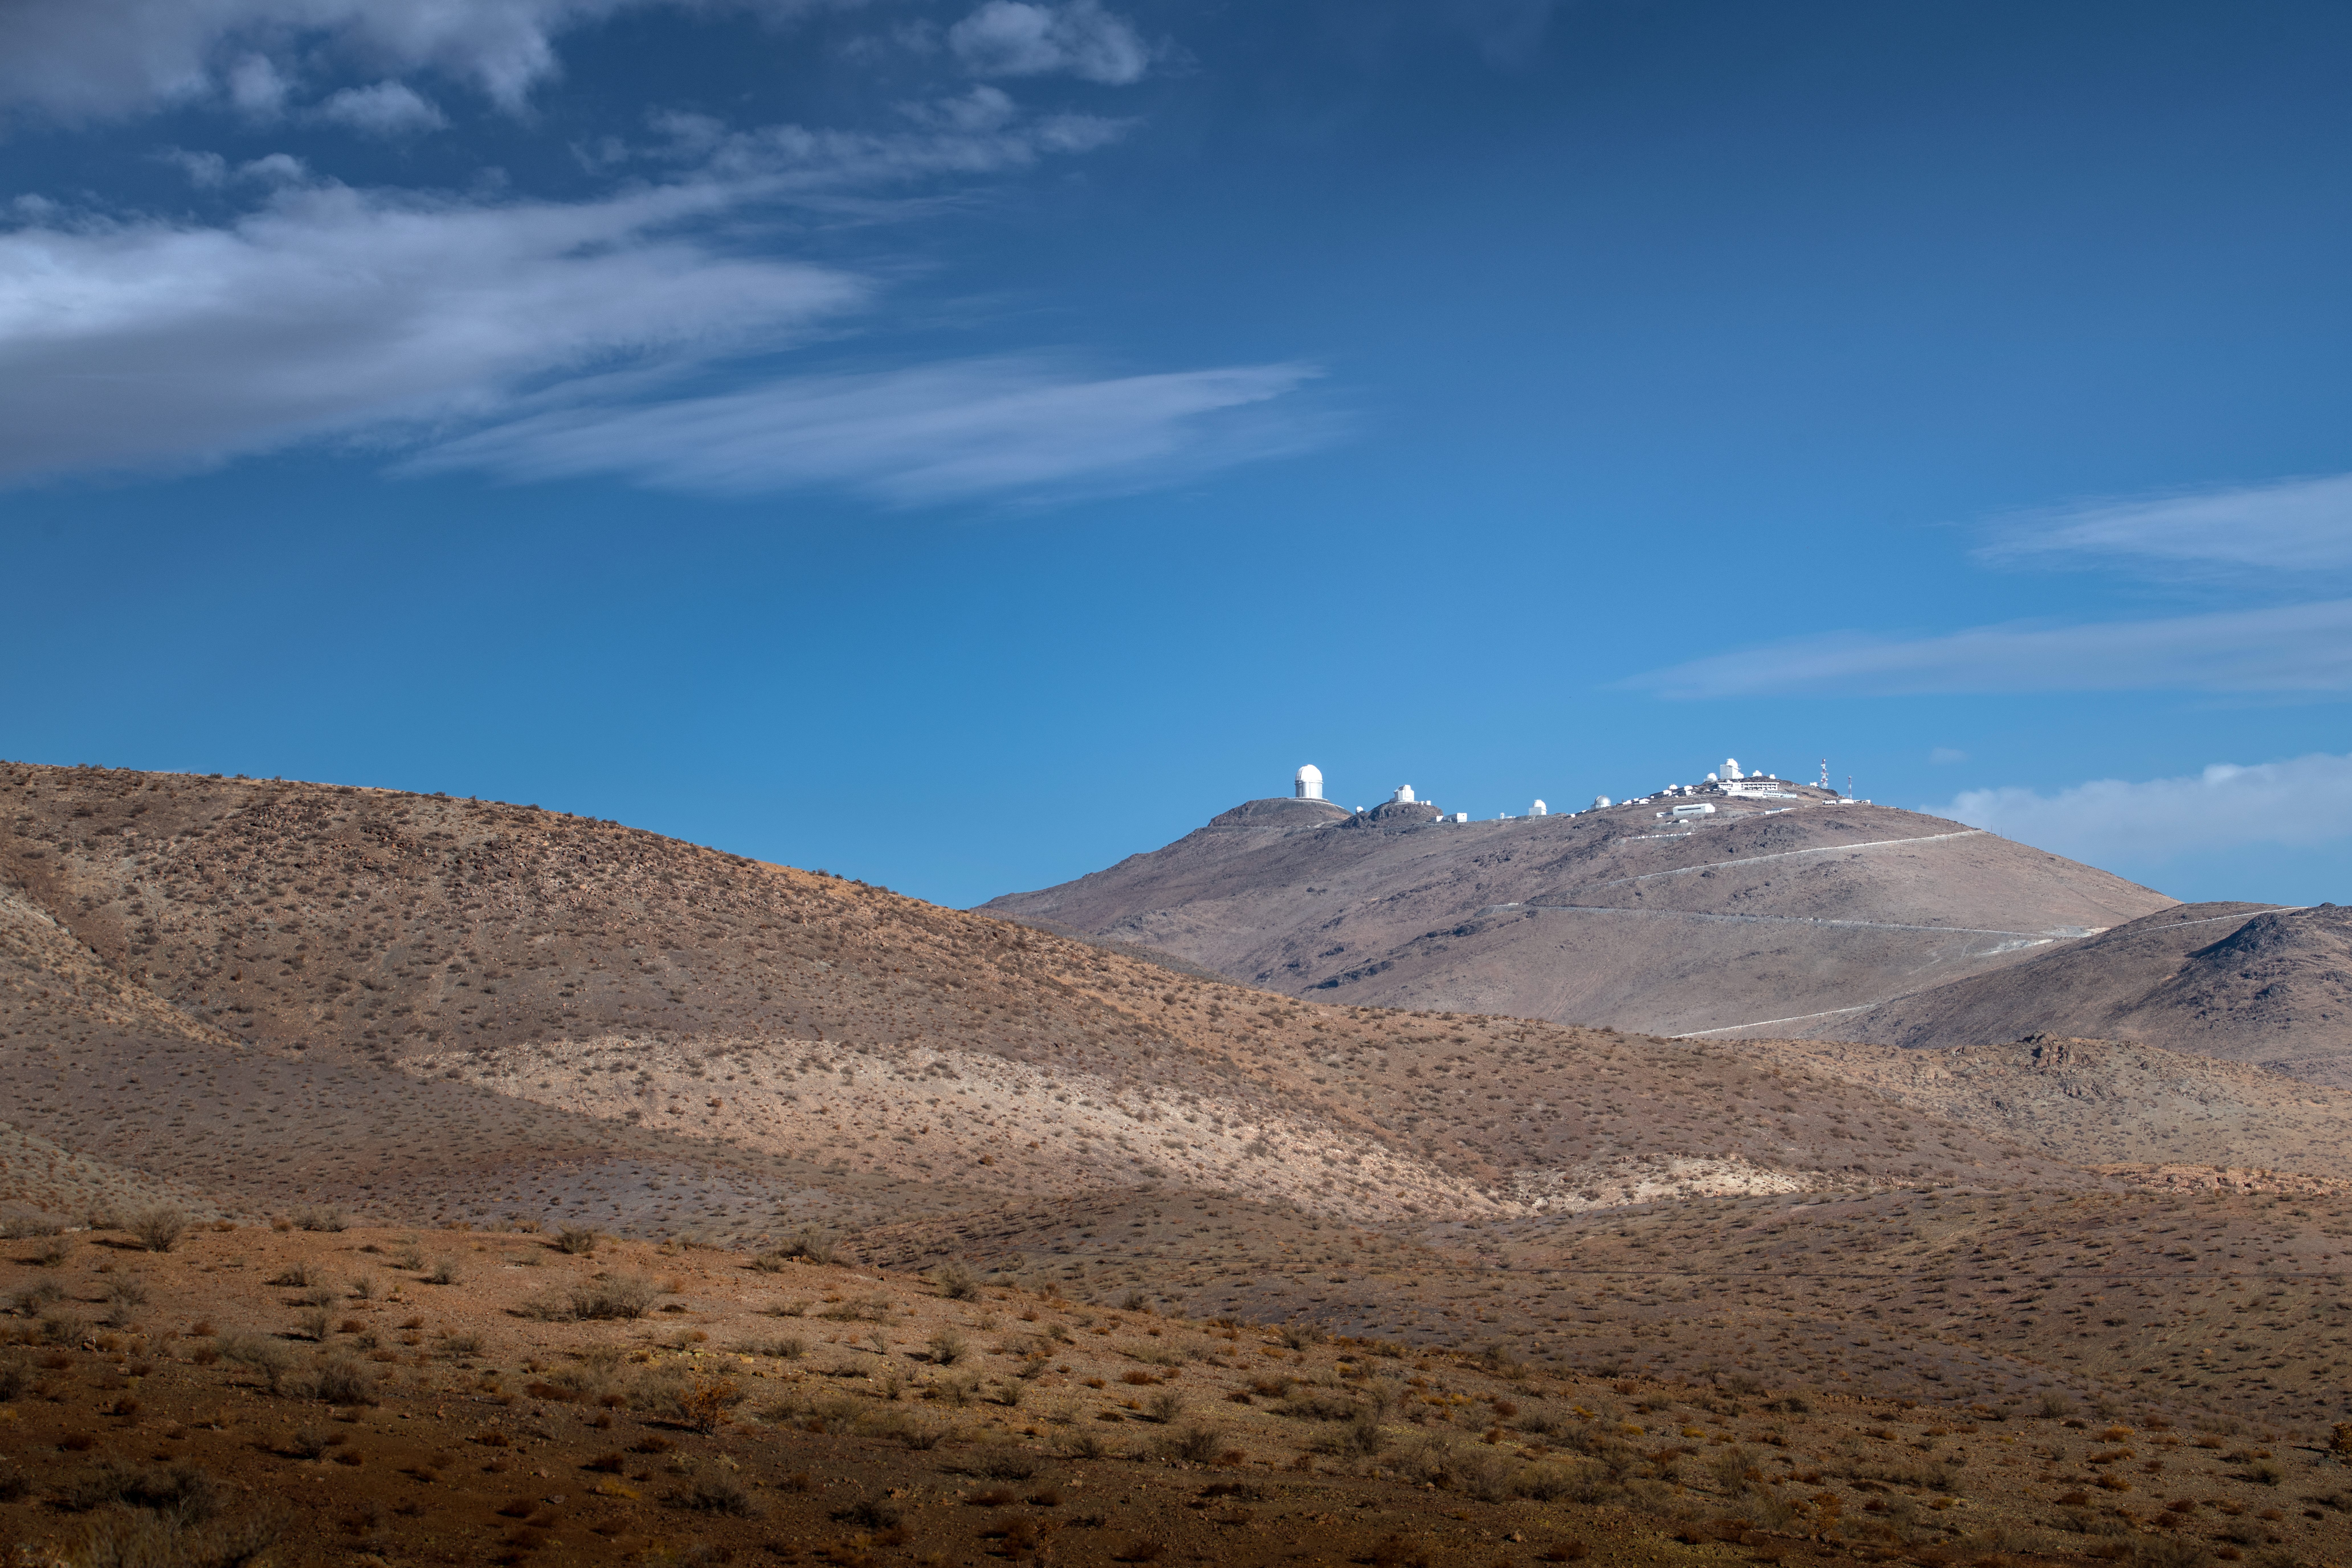

La Silla from a distance

On the outskirts of the Atacama Desert, ESO's La Silla Observatory is located 600 km north of Santiago de Chile and at an altitute of 2400 metres. Despite being ESO's oldest site, this observatory remains at the forefront of astronomy research.

Credit: ESO/A. Ghizzi Panizza (www.albertoghizzipanizza.com)